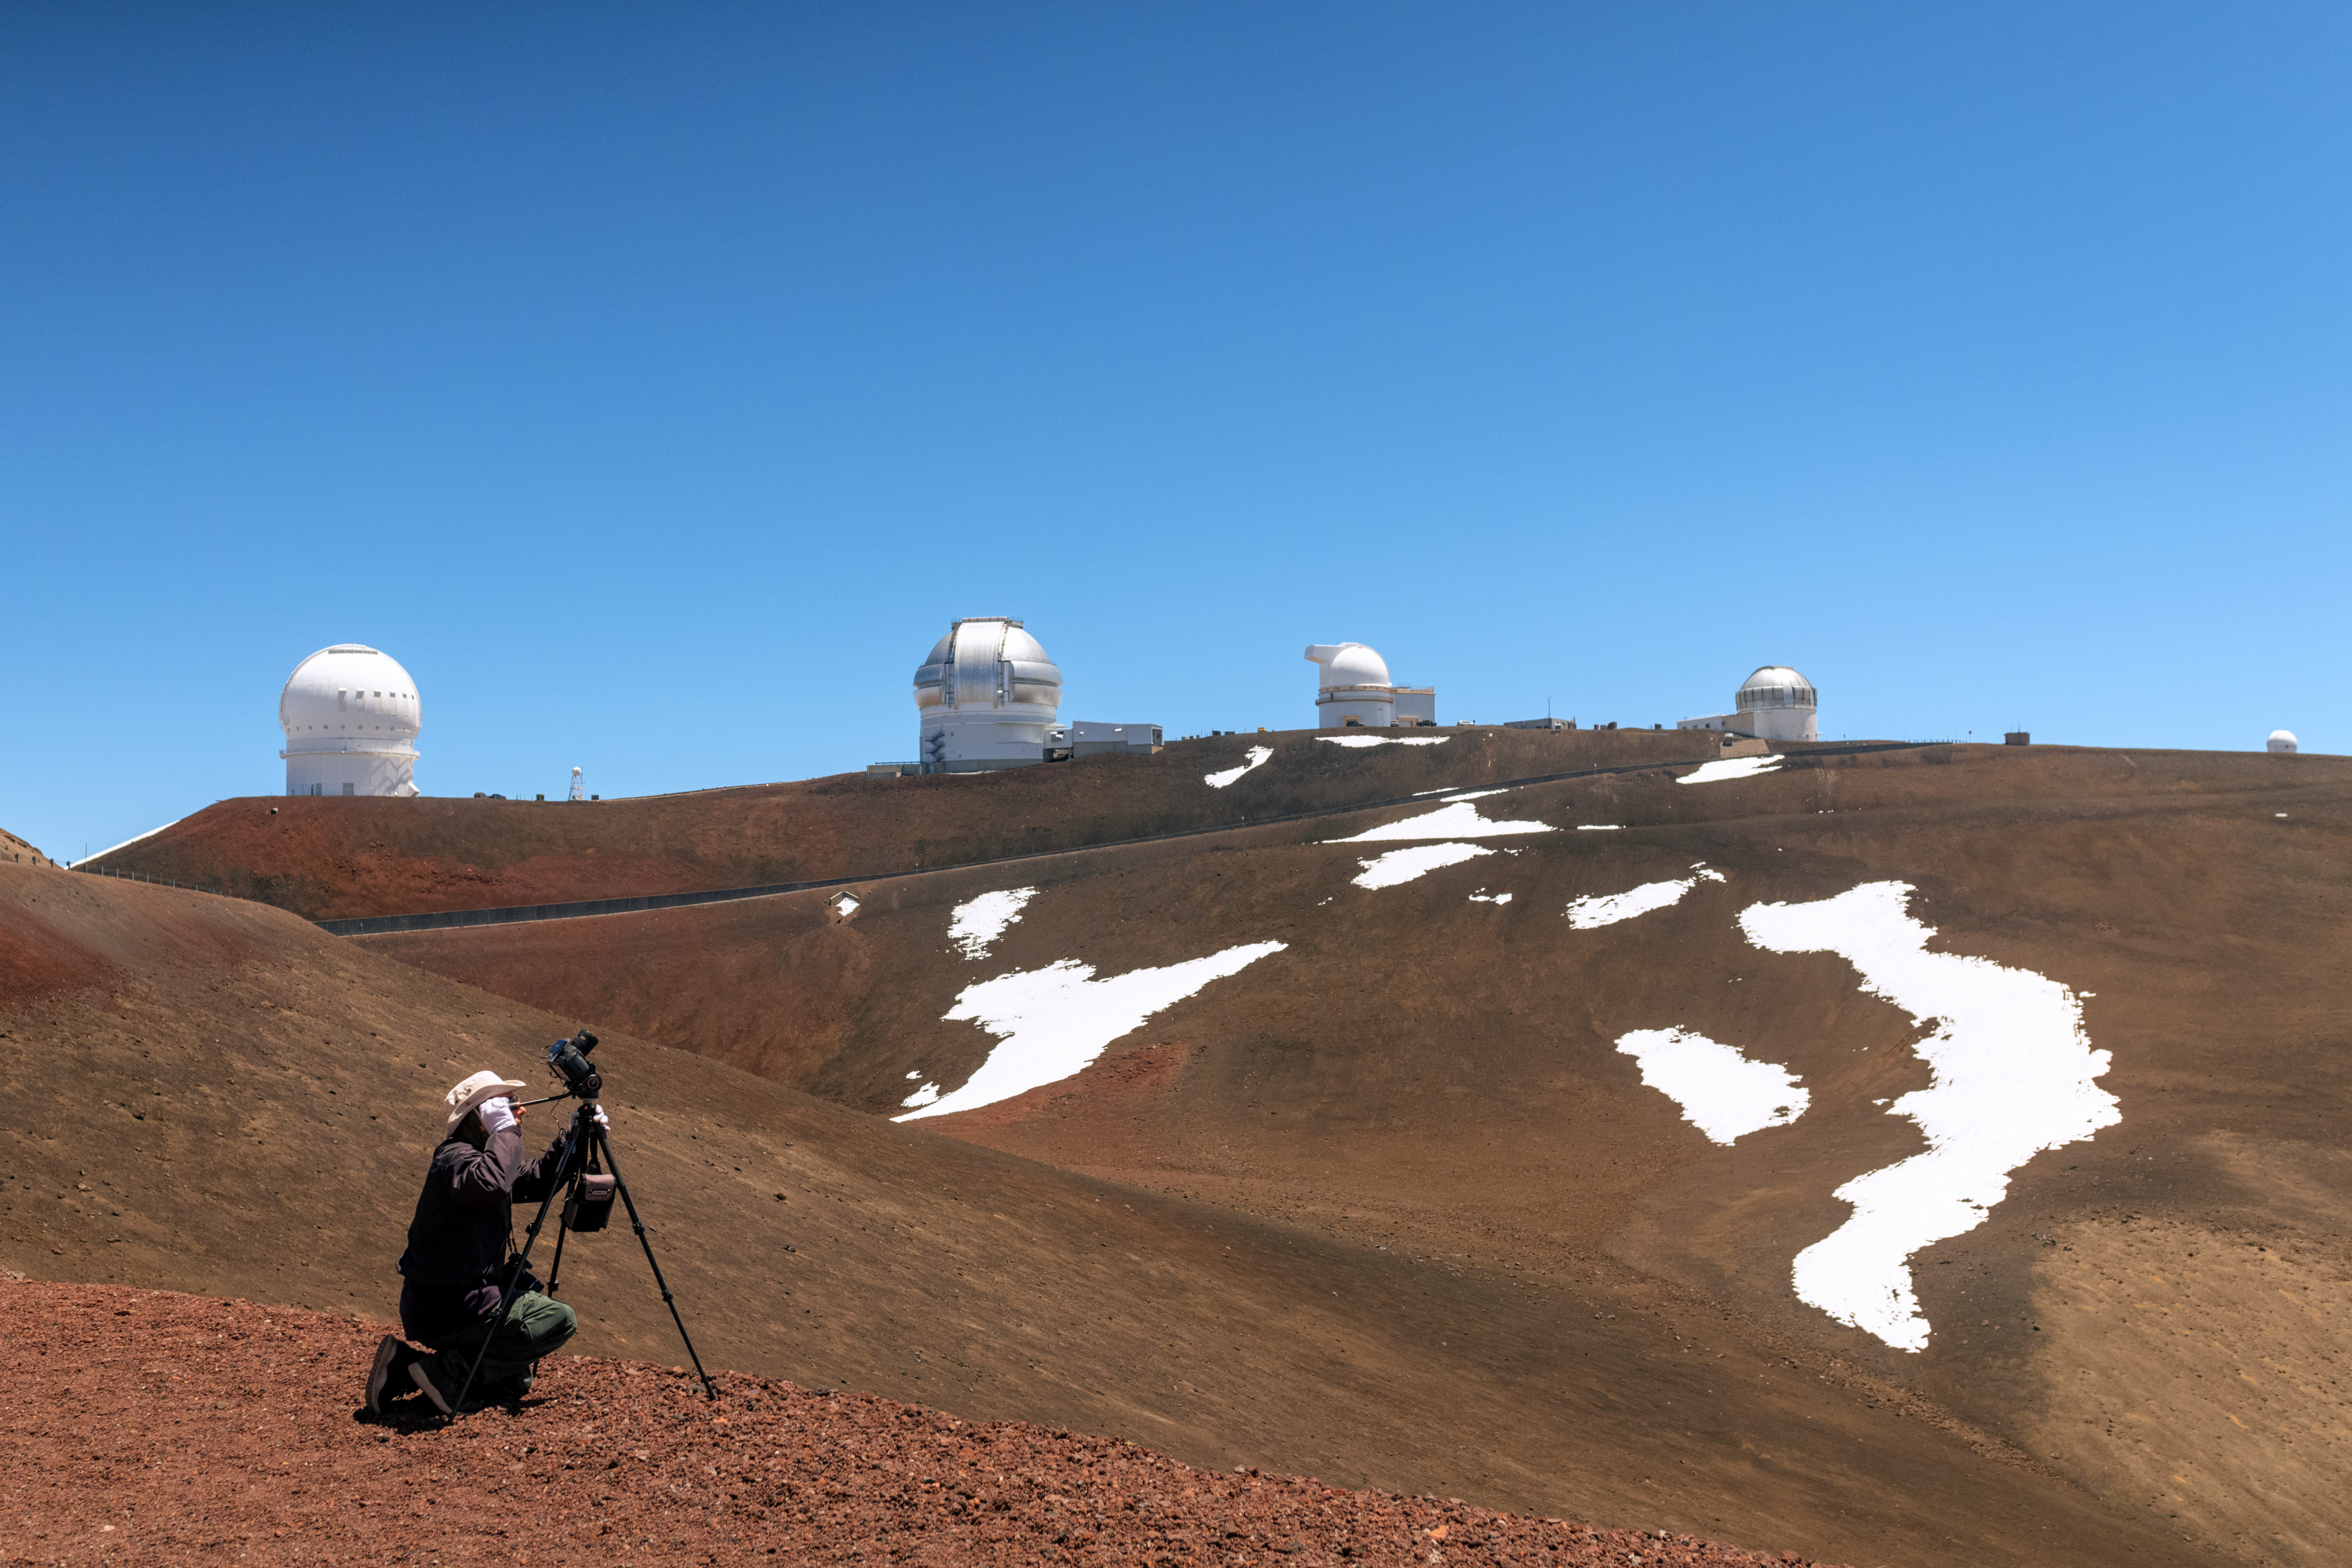

Gemini North and the Maunakea Observatories

Gemini North among other observatories near the summit of Maunakea, Hawai‘i, with Theofanis Matsopoulos in the foreground.

Credit: NOIRLab/NSF/AURA/ P. Horálek